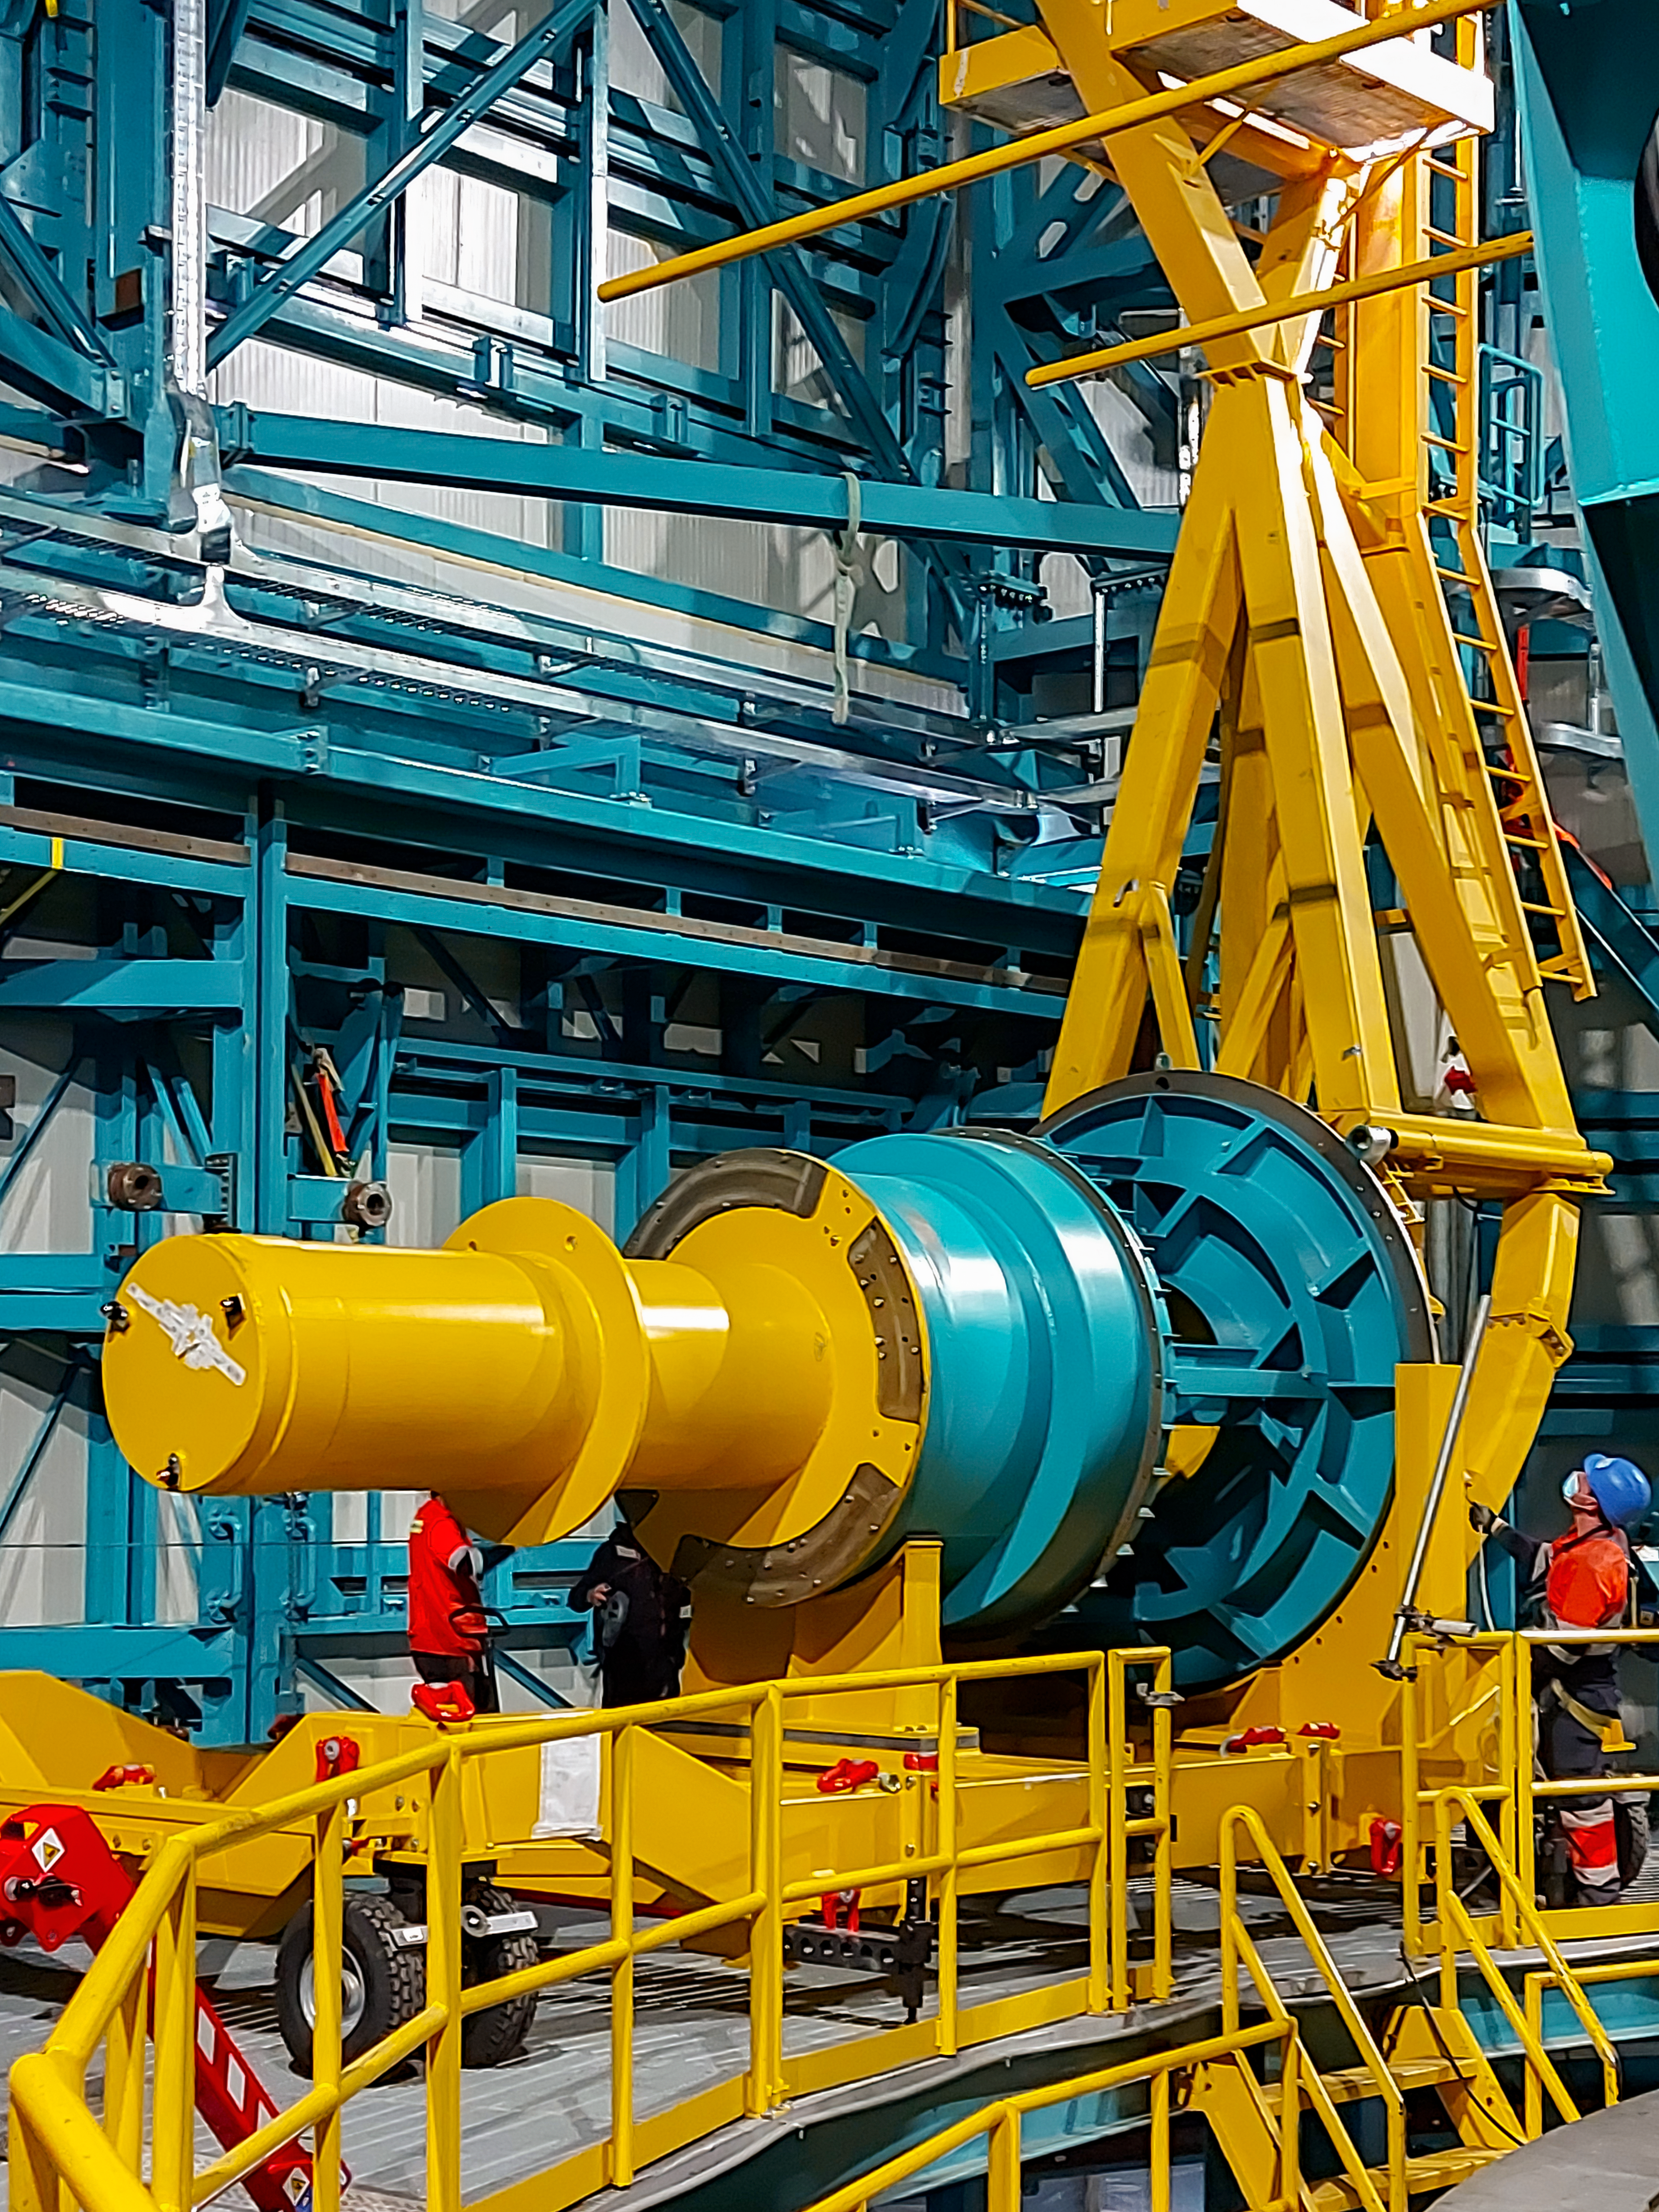

Practicing removing Rubin's camera

On November 23rd, 2021, the team on Cerro Pachón used the dome bridge crane and the camera lifting fixture to remove the camera surrogate mass from the Telescope Mount Assembly (TMA) and place it on the camera cart. The next day, they reversed the operation and inserted the camera surrogate mass back into the TMA. Although this procedure had been performed in the Asturfeito factory in 2018, this was the first time the exercise was done inside the observatory dome.

Credit: Vera C. Rubin Observatory/NOIRLAB/AURA/NSF/O. Nunez